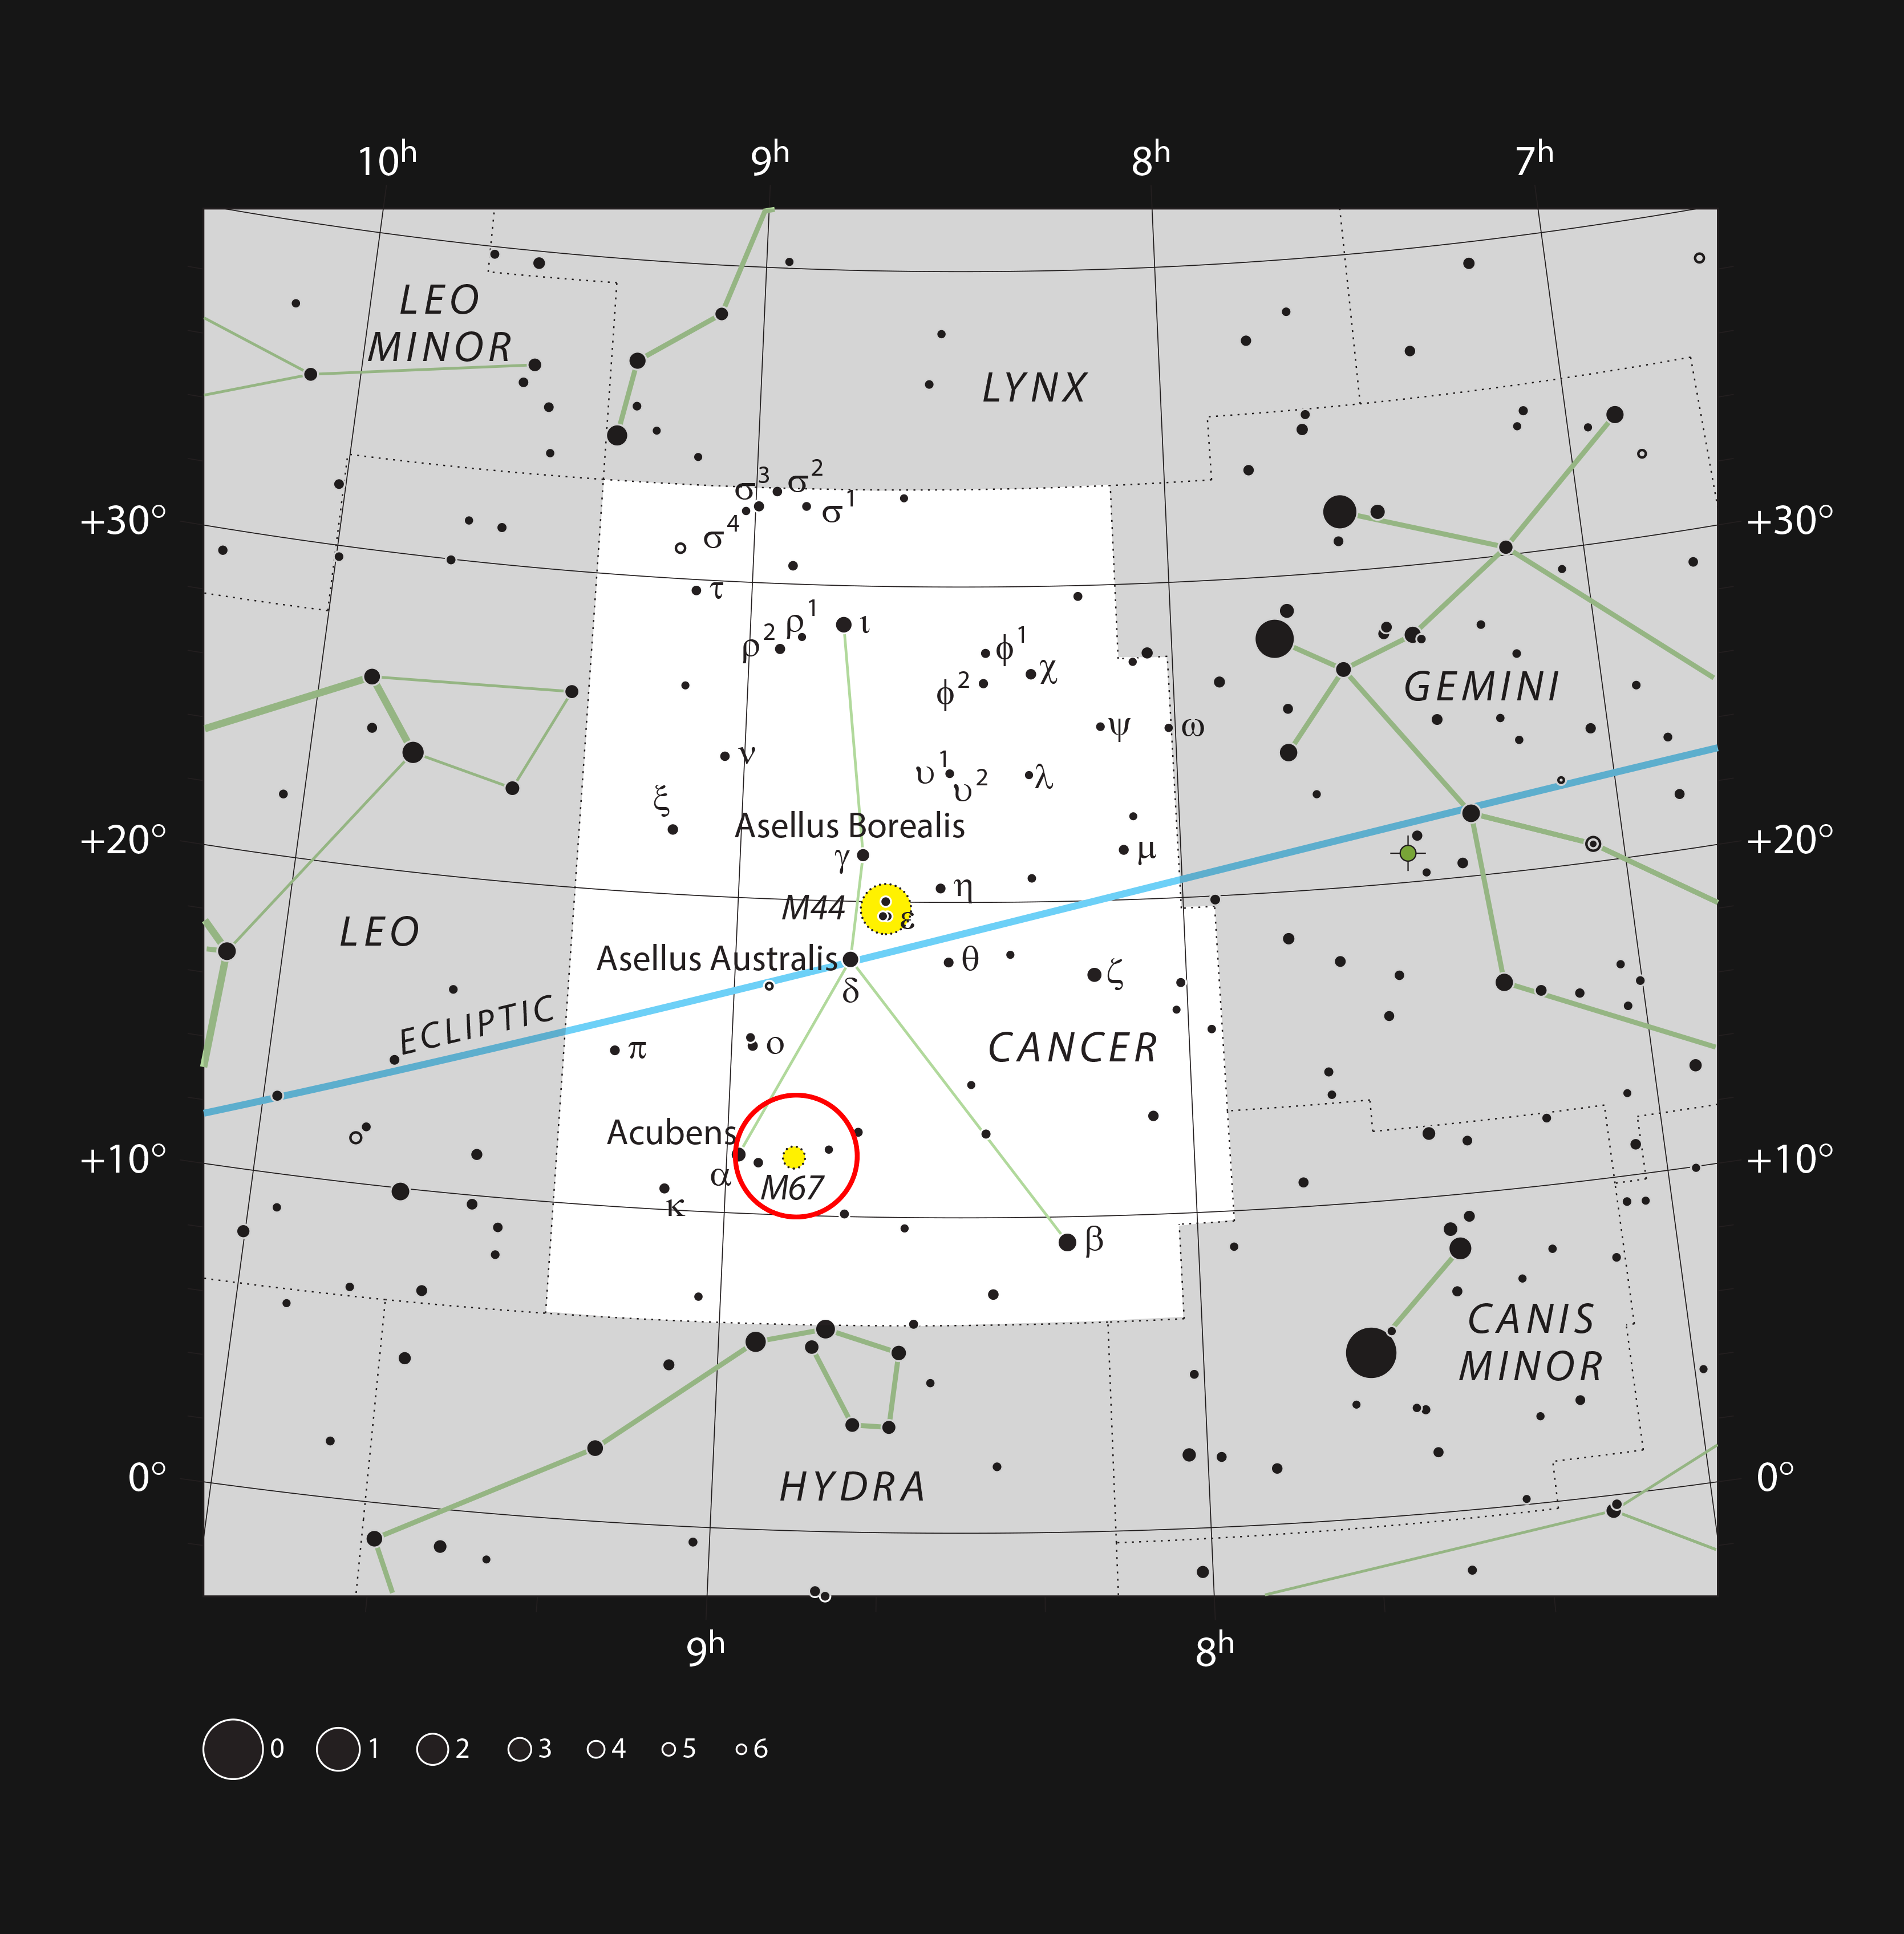

The star cluster Messier 67 in the constellation of Cancer

This chart shows the location of the star cluster Messier 67 in the constellation of Cancer (The Crab). This map shows most of the stars that are visible to the unaided eye under good conditions, and the location of the cluster is highlighted with a red circle on the image. This object can be spotted with binoculars and many of its component stars seen with a moderate-sized telescope.

Credit: ESO, IAU and Sky & Telescope